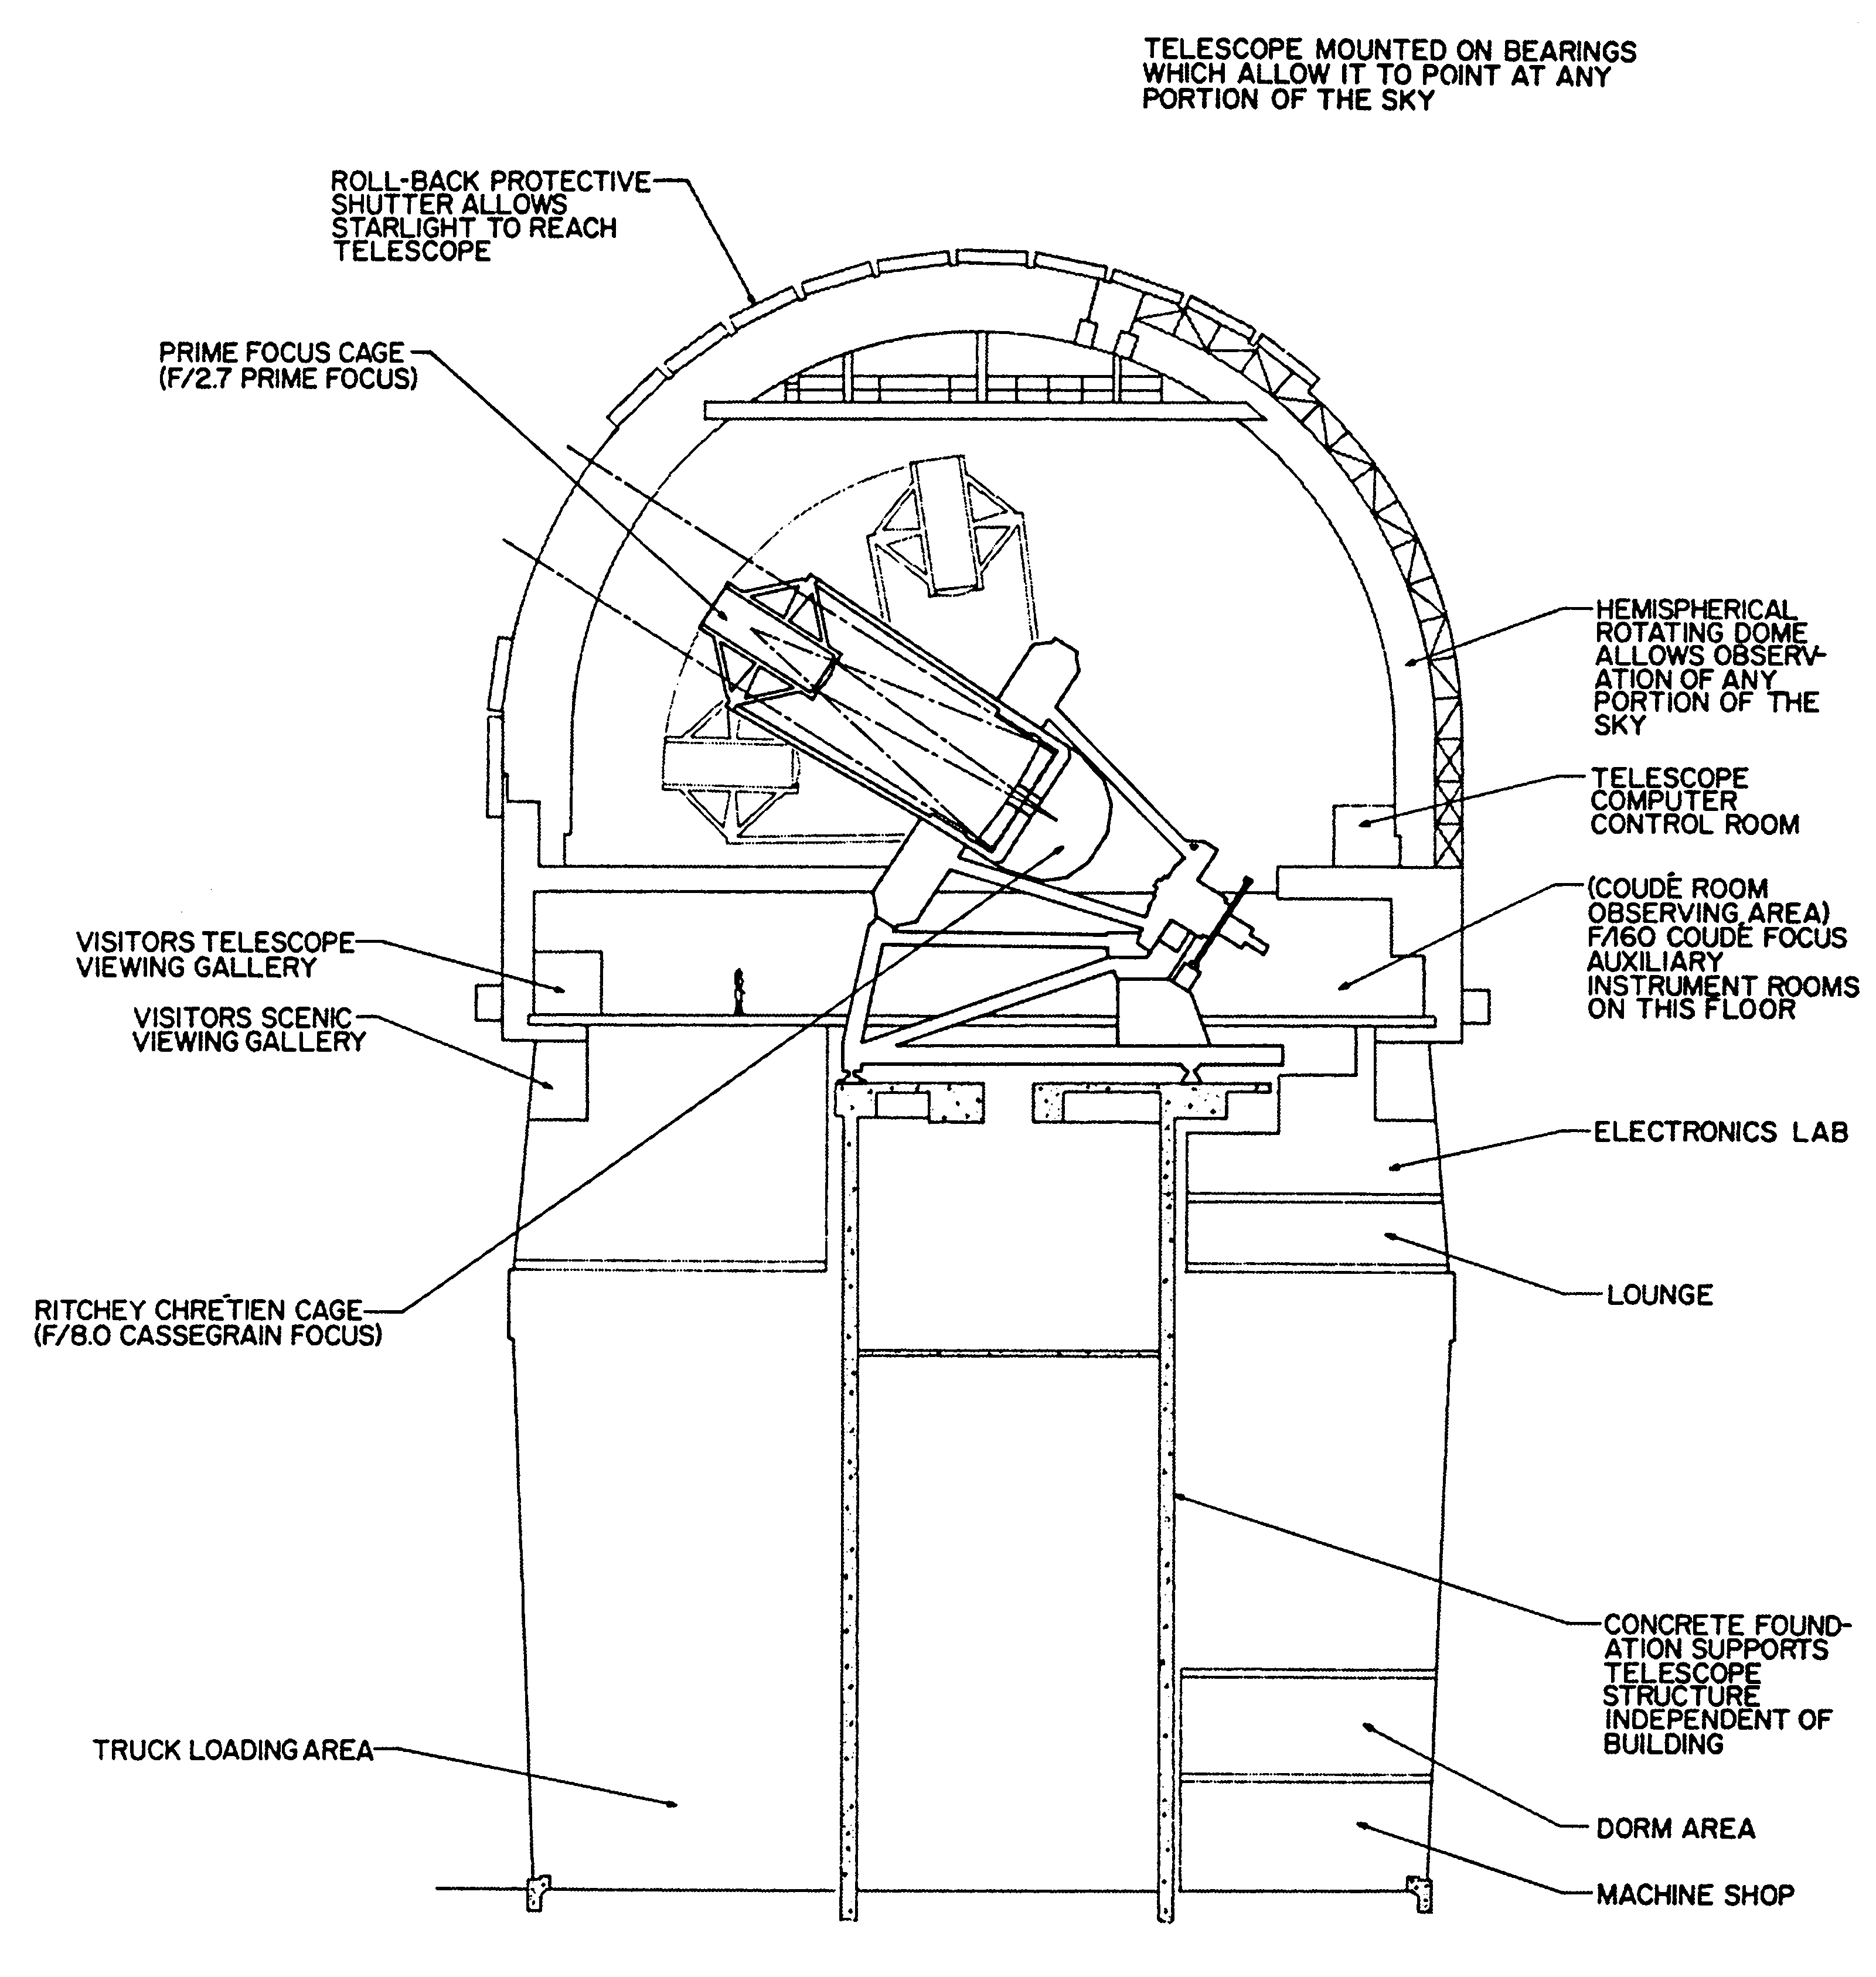

4m Mayall drawing

This simple line drawing of the Kitt Peak National Observatory's Mayall 4-meter telescope, from the ground up to the top of the dome, shows various key locations.

Credit: NOIRLab/NSF/AURA